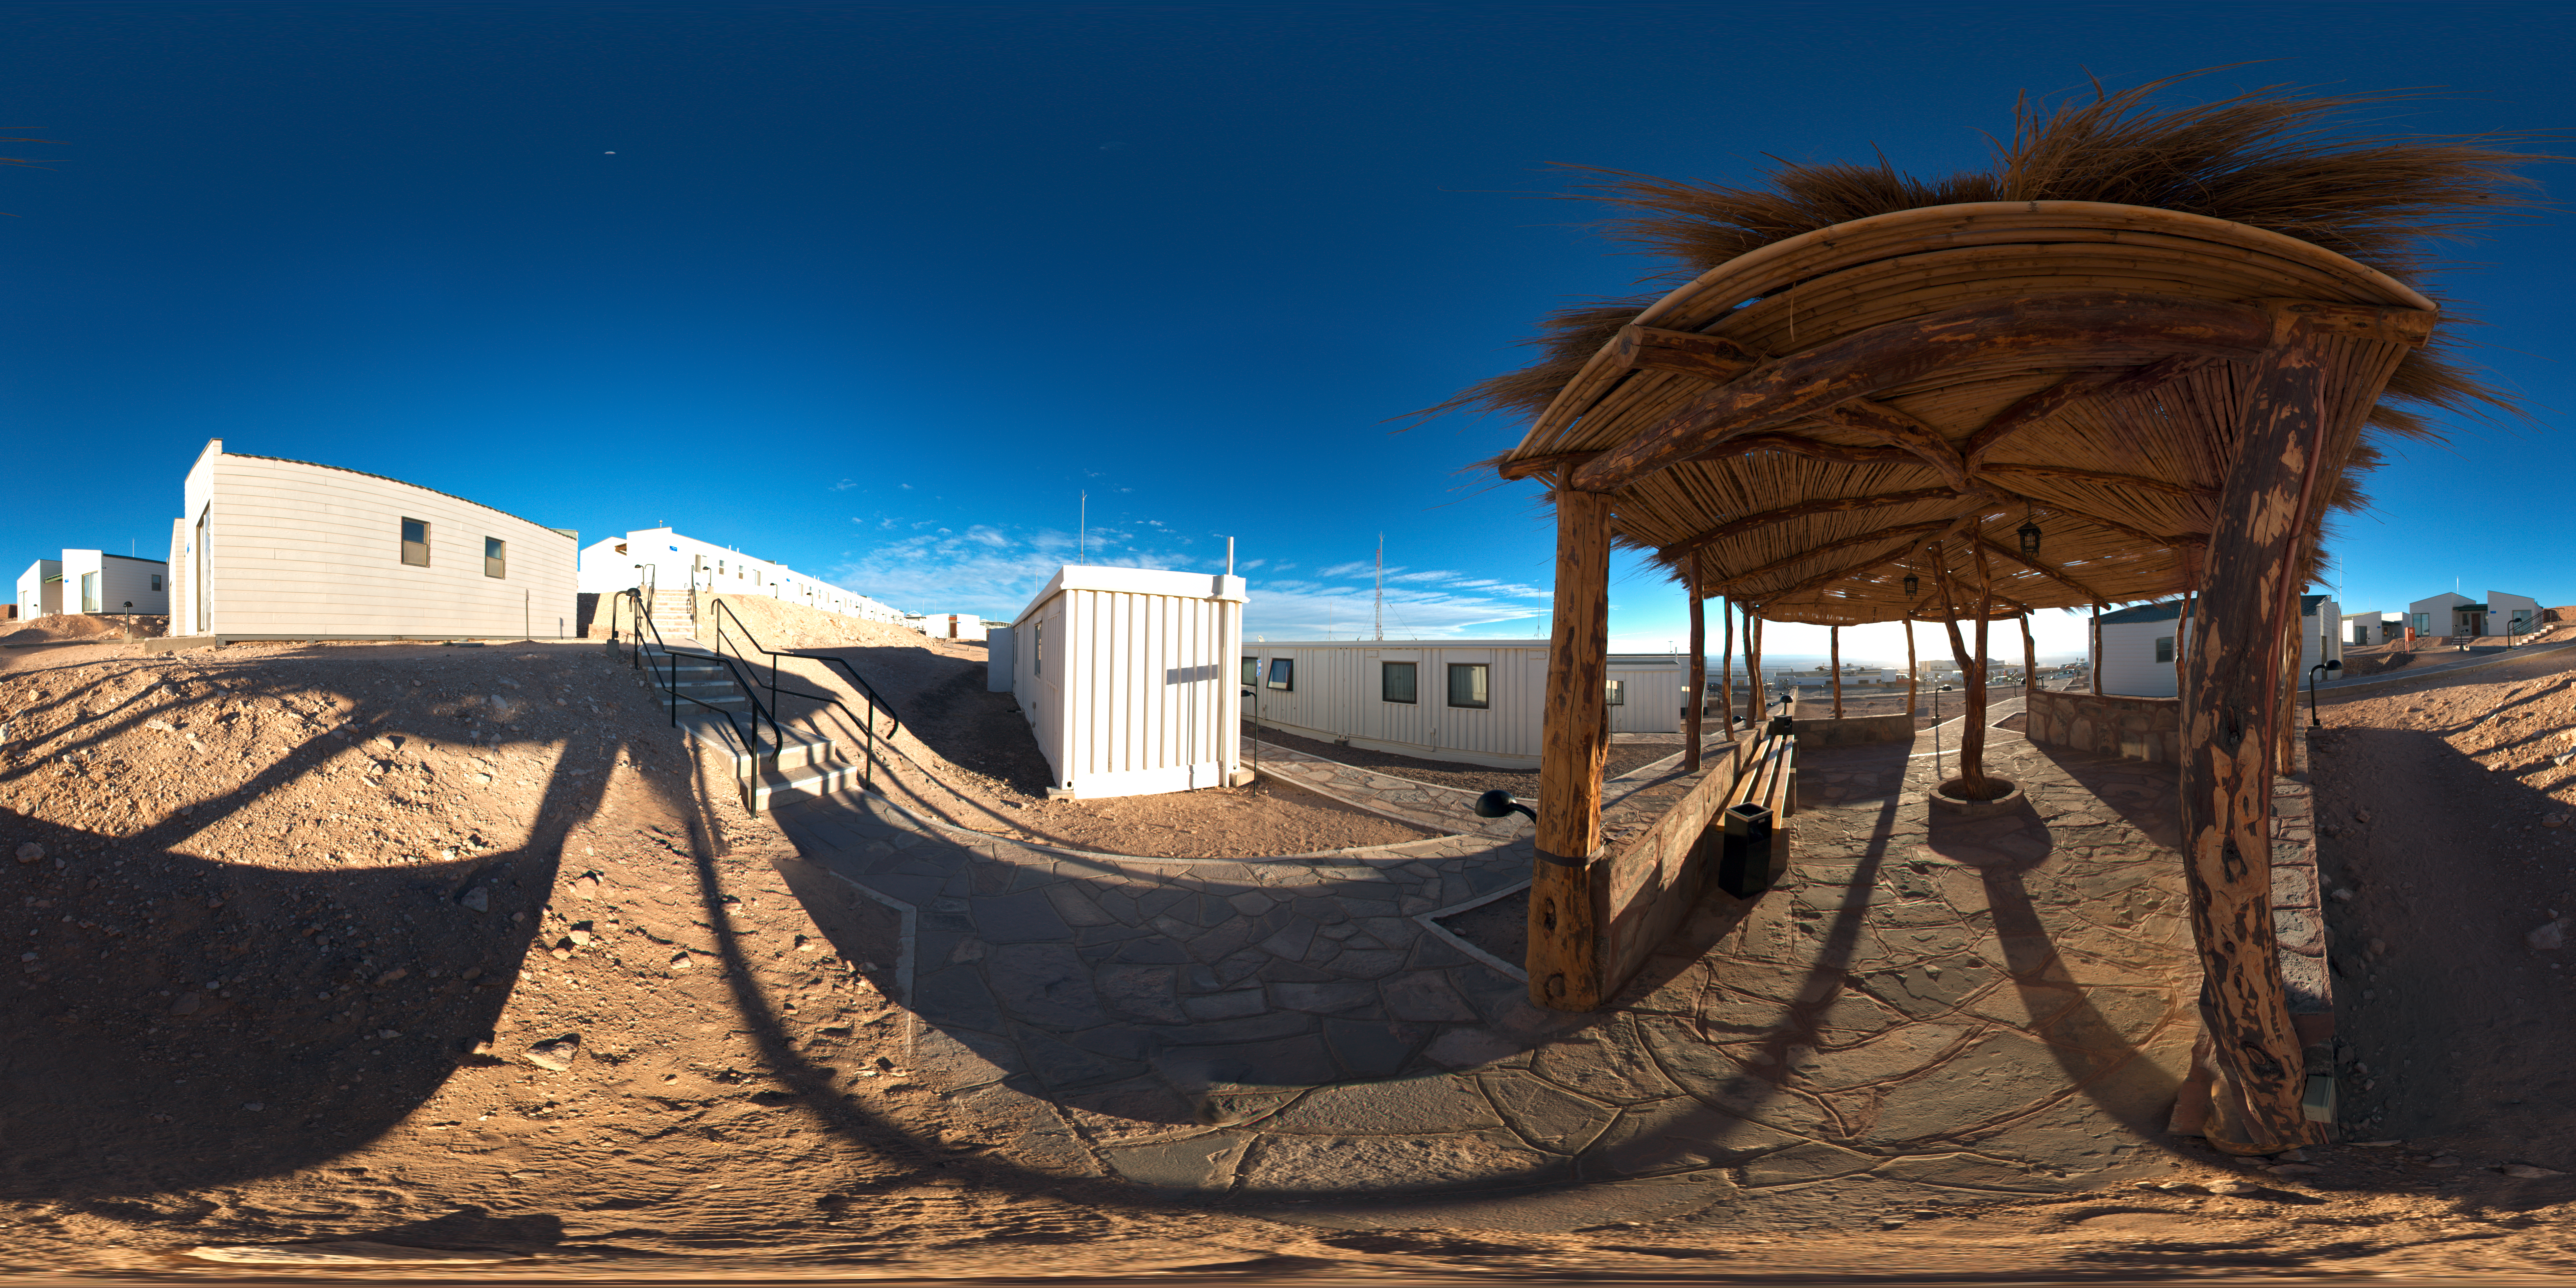

Dormitories panorama at ALMA OSF

This 360 degree panorama image shows the outside of the dormitories at the ALMA Operations Support Facility (OSF). The ALMA OSF, located at 2900 m altitude on the road to the Chajnantor plateau, is one of the very highest astronomical observatory sites on Earth. The OSF is the centre of operations of the ALMA observatory.

Credit: ESO